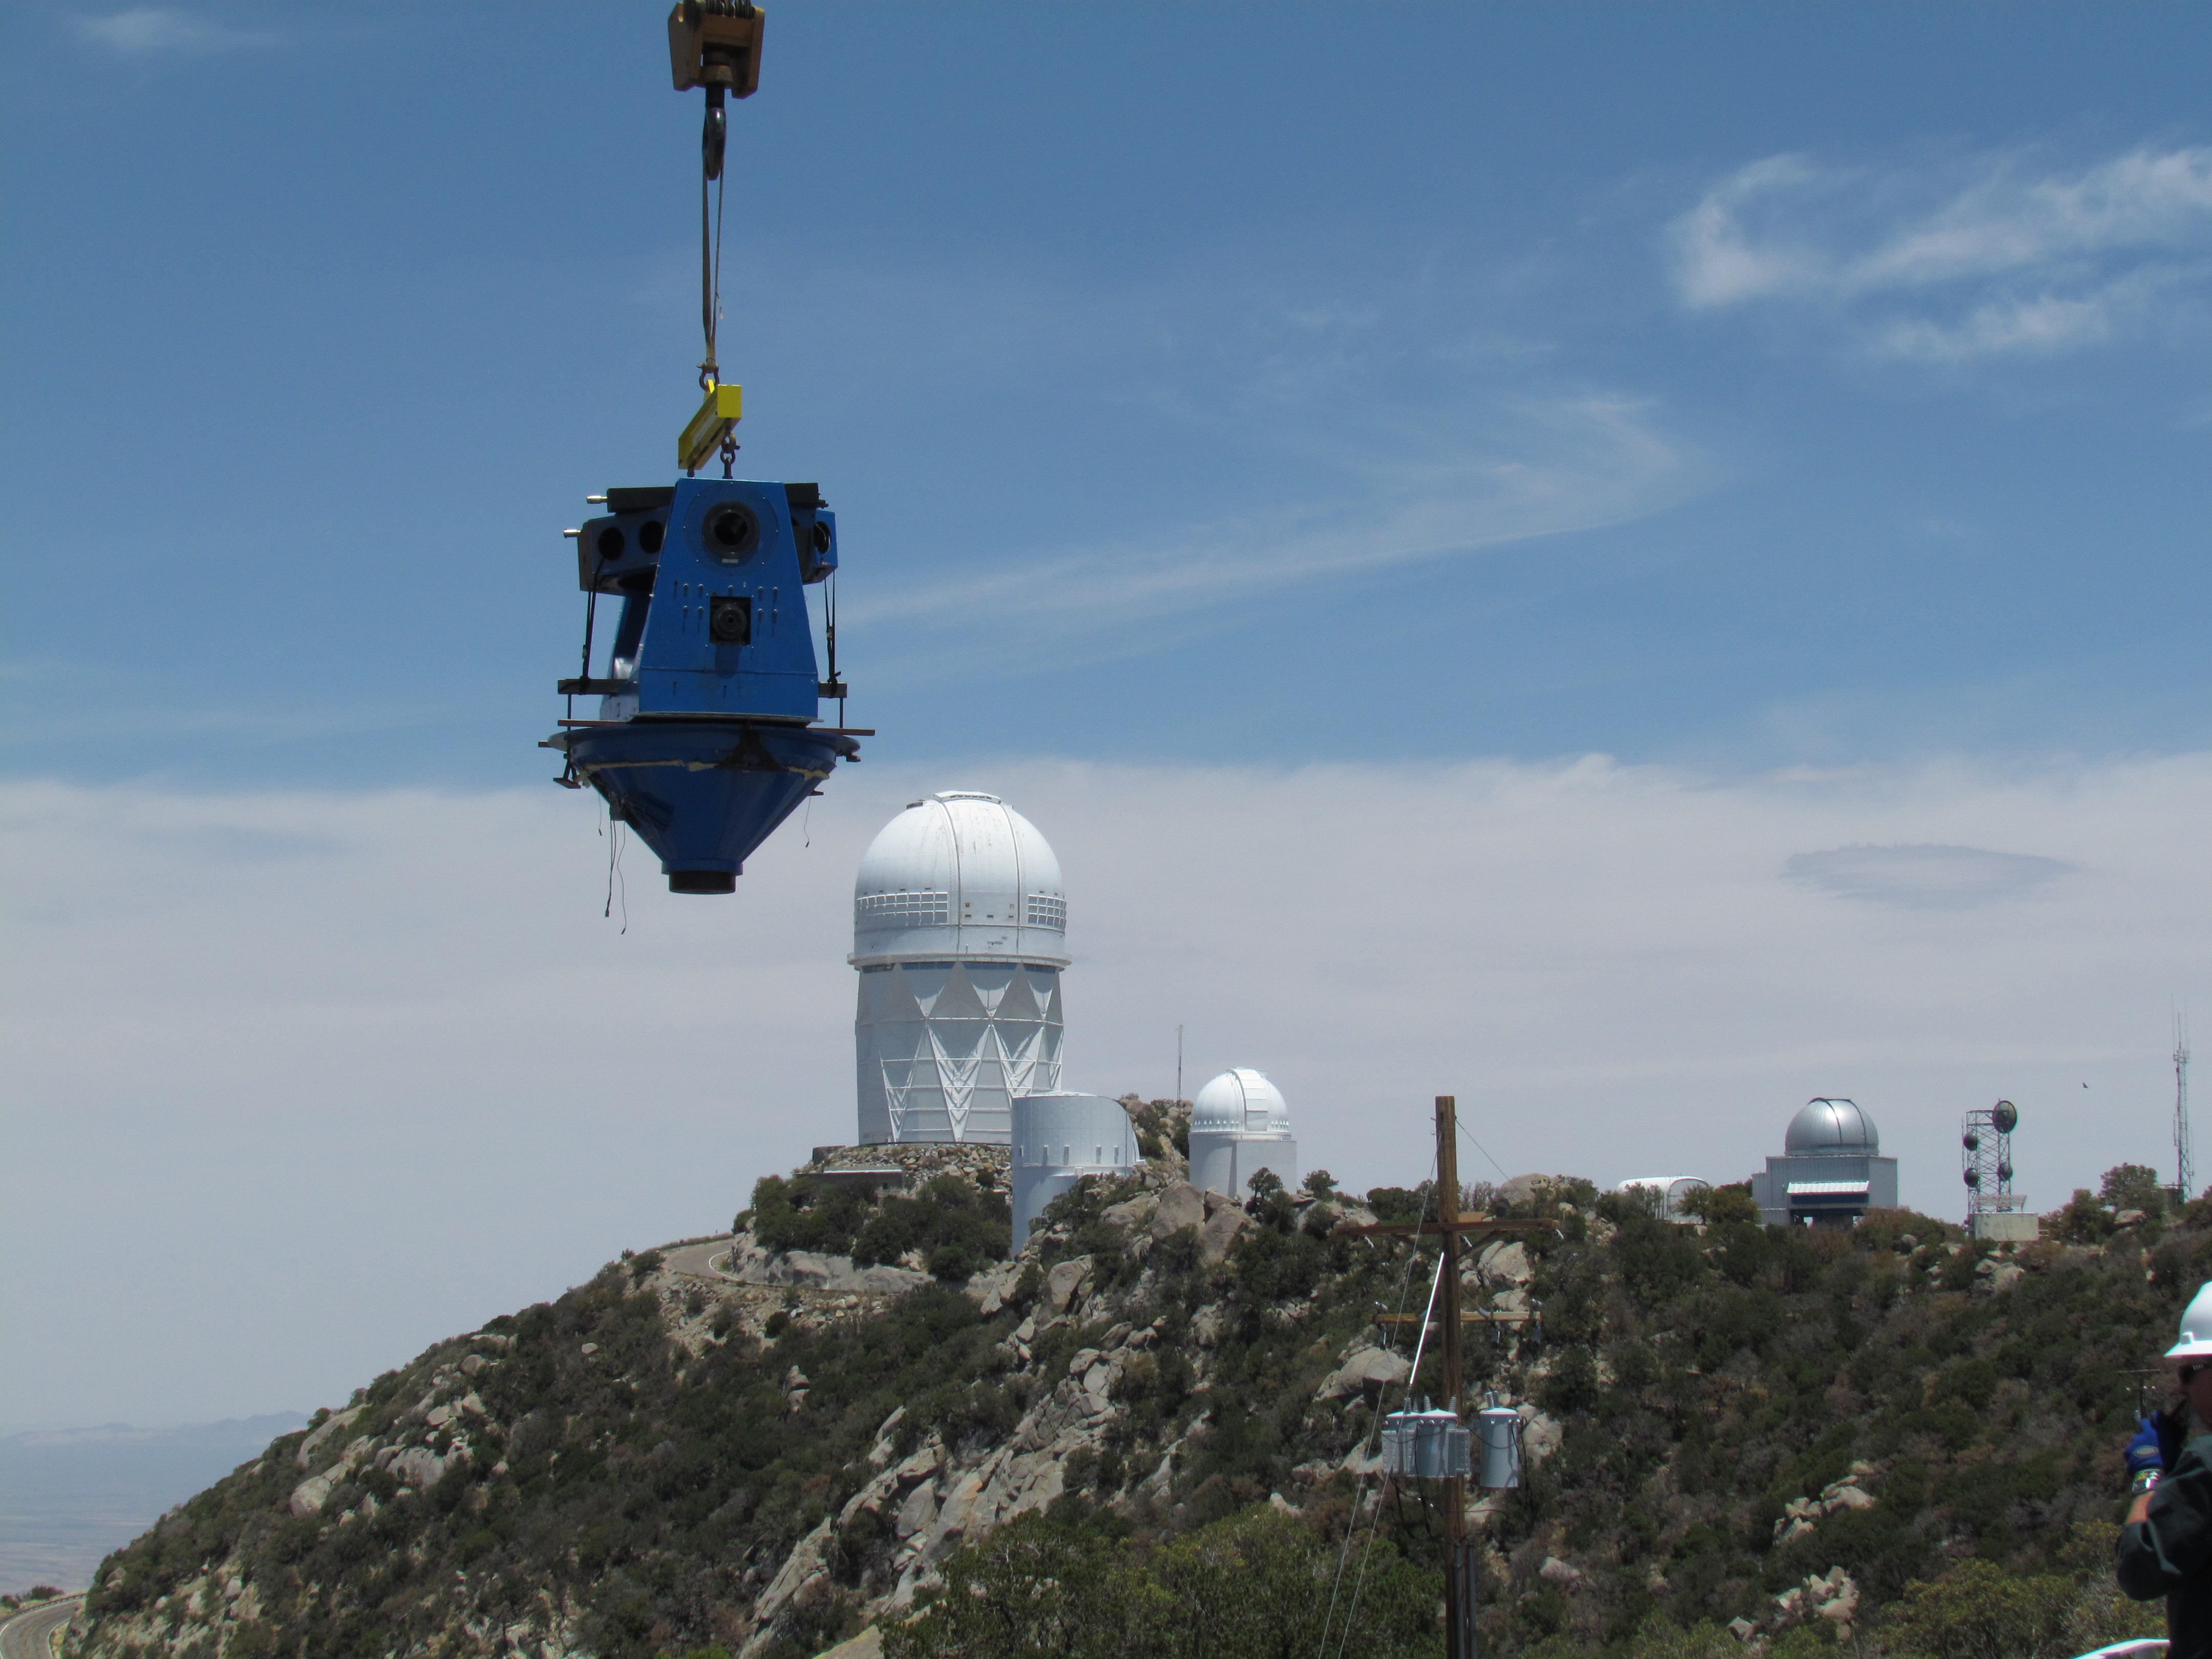

Moving Calibration Telescope to NOAO in Tucson

Calibration Telescope (formerly Calypso Telescope) arrives at its interim home at NOAO in Tucson.

Credit: Rubin Observatory/NSF/AURA